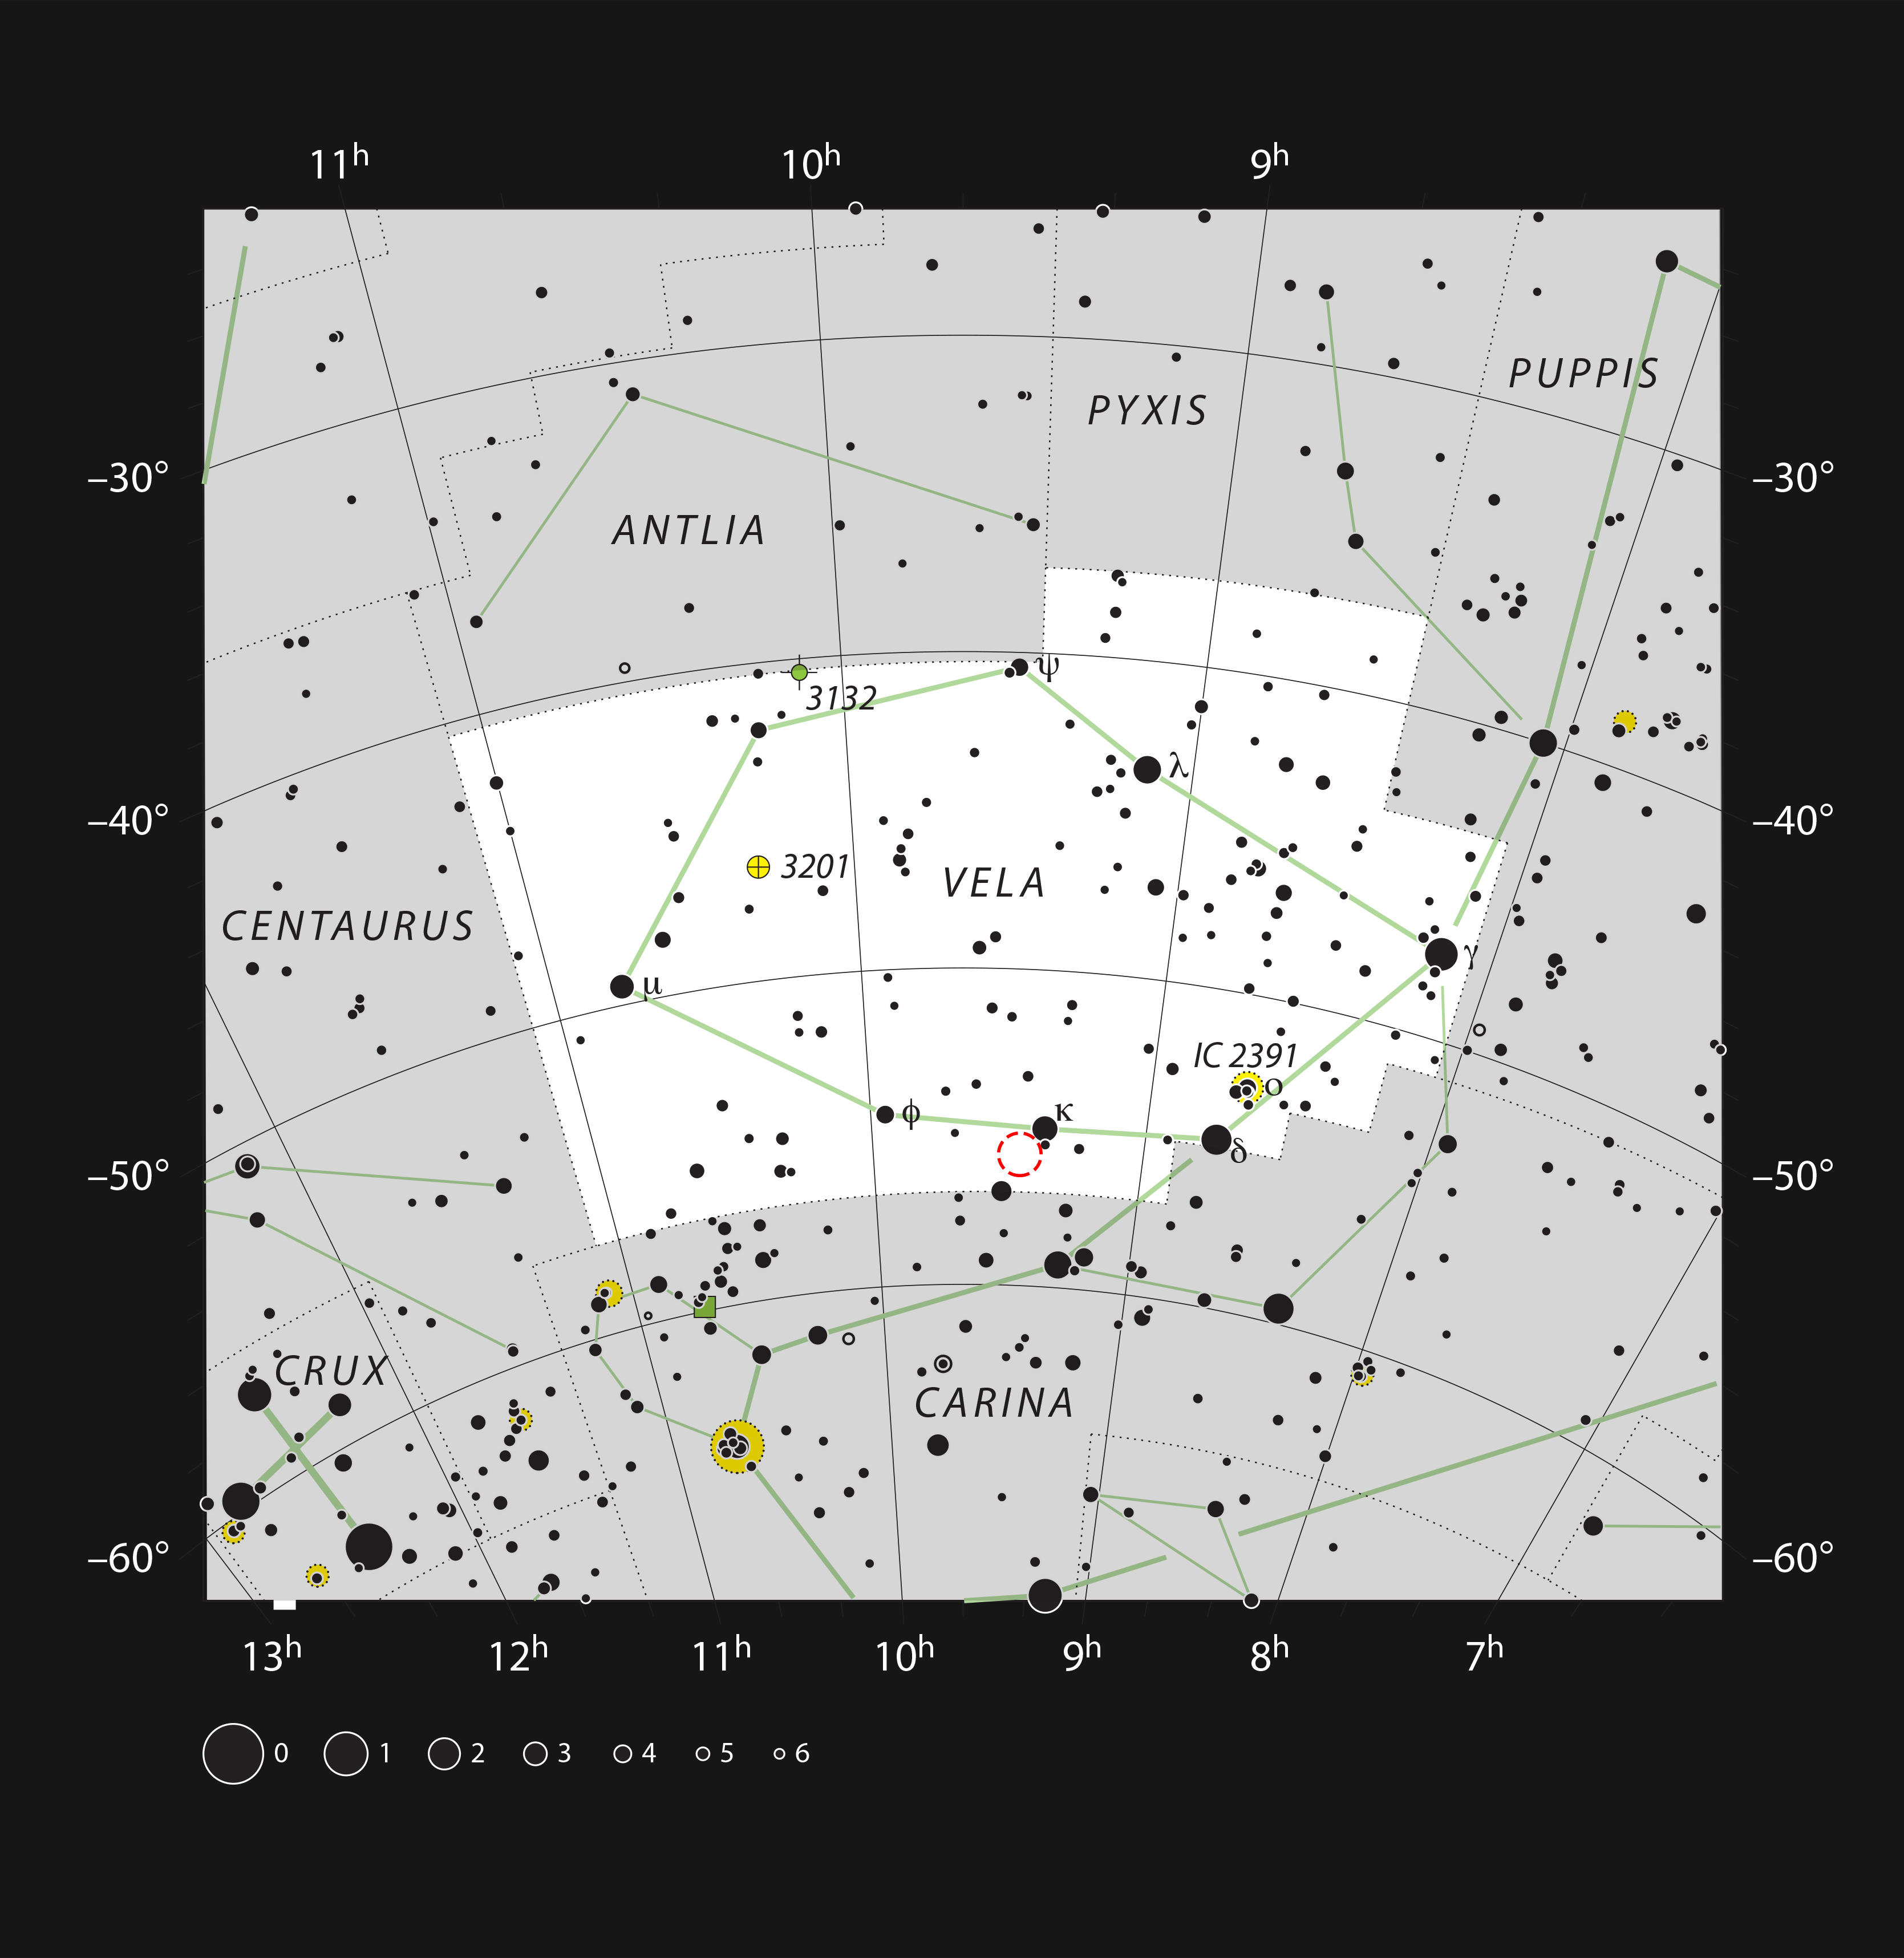

NGC 2899 in the constellation of Vela

This chart shows the location of the planetary nebula NGC 2899 in the constellation of Vela (The Sails). The map includes most of the stars visible to the unaided eye under good conditions, and the location of the nebula is indicated by a red circle.

Credit: ESO, IAU and Sky & Telescope